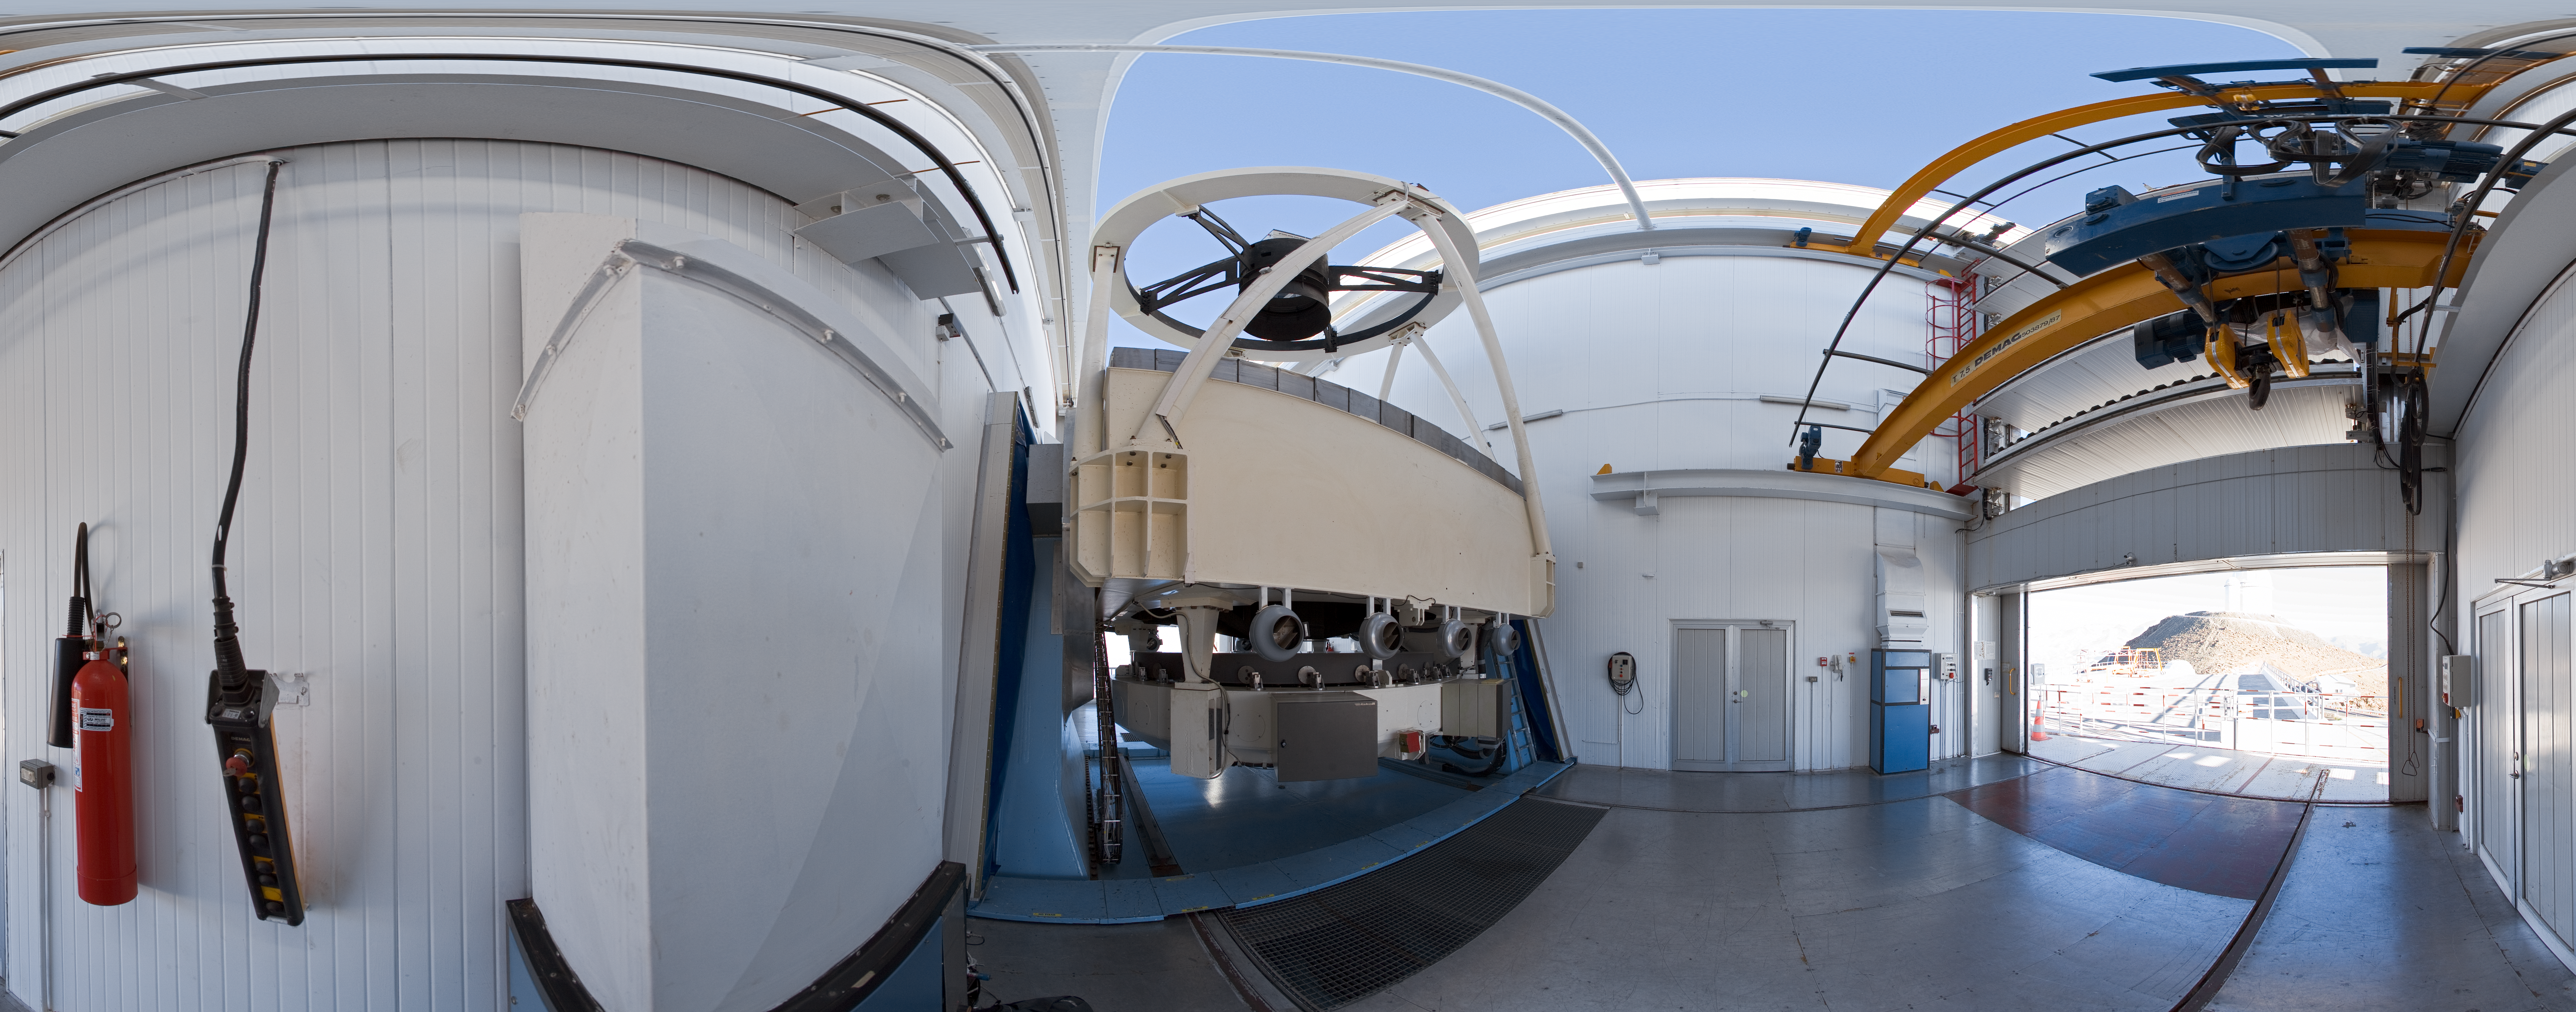

Opening NTT

A 360 degree panorama view taken in 2007 inside the 3.58-metre New Technology Telescope (NTT), at ESO's La Silla Observatory. As the preparation for the night-time observing run is almost completed, the telescope is open, just before sunset. Through the open door, the ESO 3.6-metre telescope is partially visible. Although it is not obvious in this image due to the panoramic projection, the NTT is housed in a very compact building, thanks to its altazimuth mounting and innovative design. Inaugurated in 1989, the NTT was also the first telescope in the world to have a computer-controlled main mirror. The NTT was, in terms of many aspects of its design, the pioneer for ESOs Very Large Telescope.

Credit: ESO